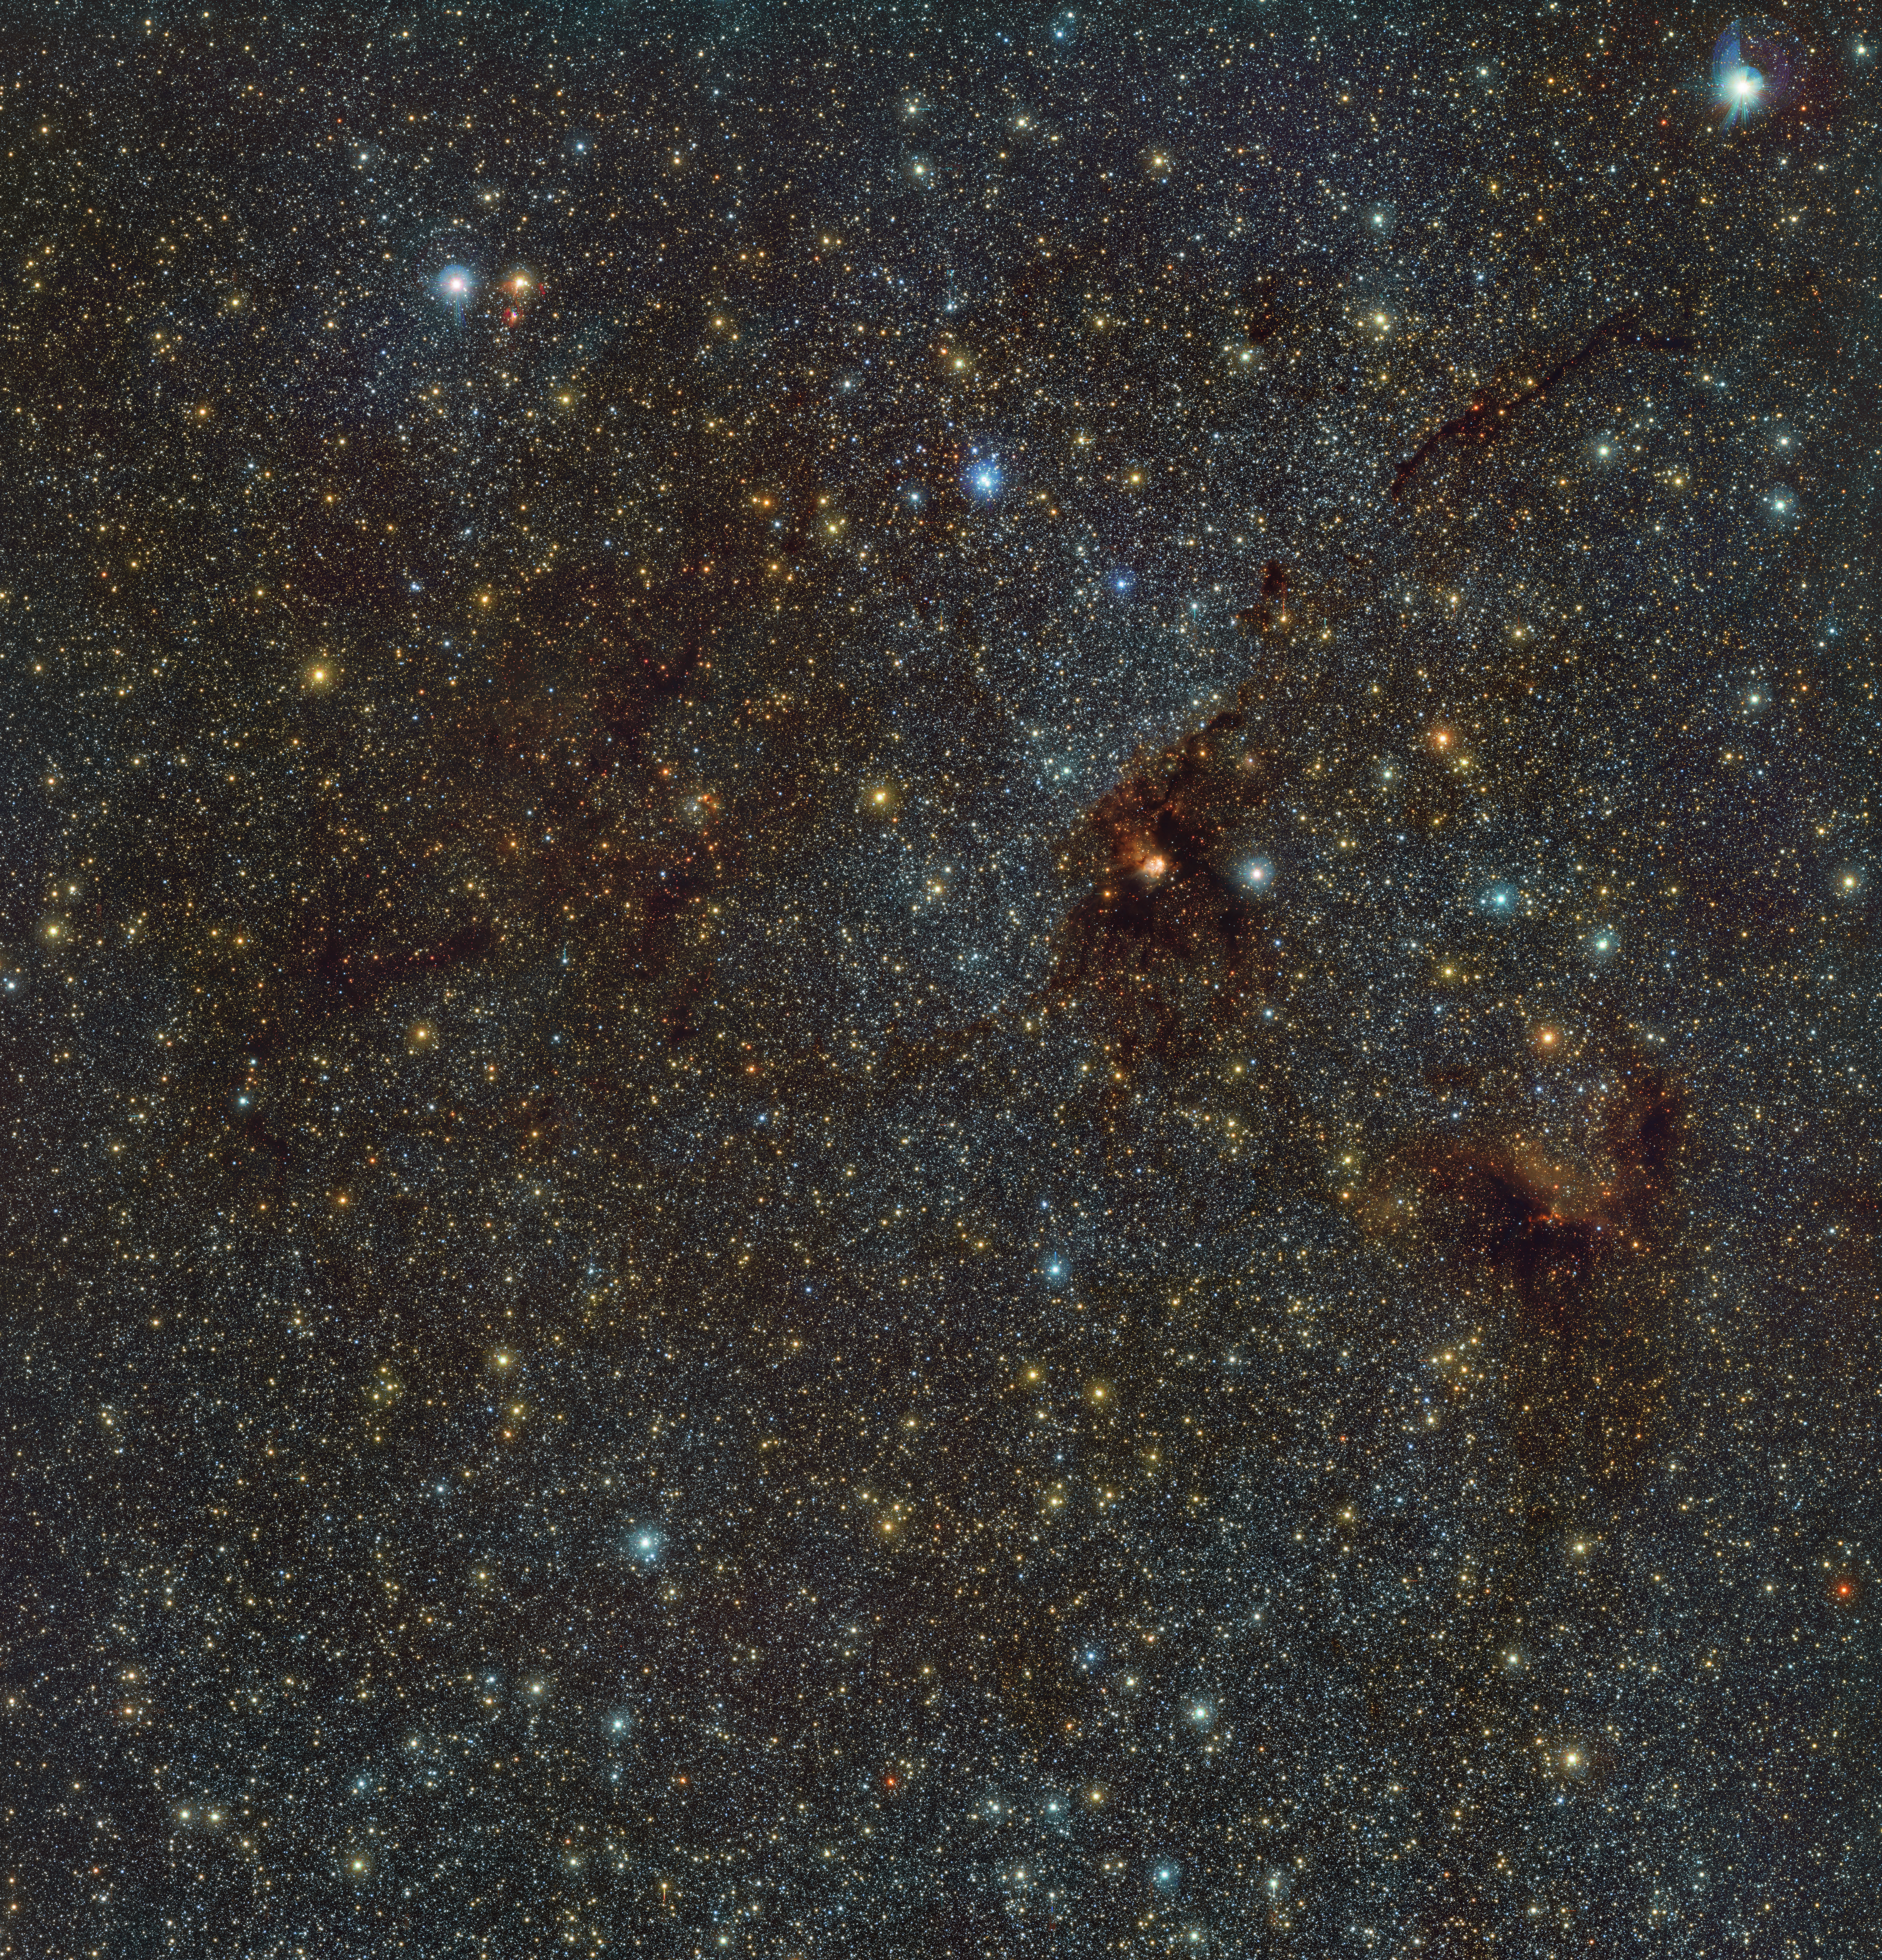

An infrared view of the NGC 6188 nebula and the NGC 6193 cluster

This is an infrared image of NGC 6188, also known as the Firebird nebula, located about 4100 light-years away in the constellation Ara. This gas cloud harbours a cluster of young stars called NGC 6193. The image was captured by ESO’s VISTA ― the Visible and Infrared Survey Telescope for Astronomy ― with its infrared camera VIRCAM. The image is part of a giant infrared map of the Milky Way containing more than 1.5 billion objects. The data for this map were gathered as part of the VISTA Variables in the Vía Láctea (VVV) survey and its companion project, the VVV eXtended survey (VVVX).

Credit: ESO/VVVX survey